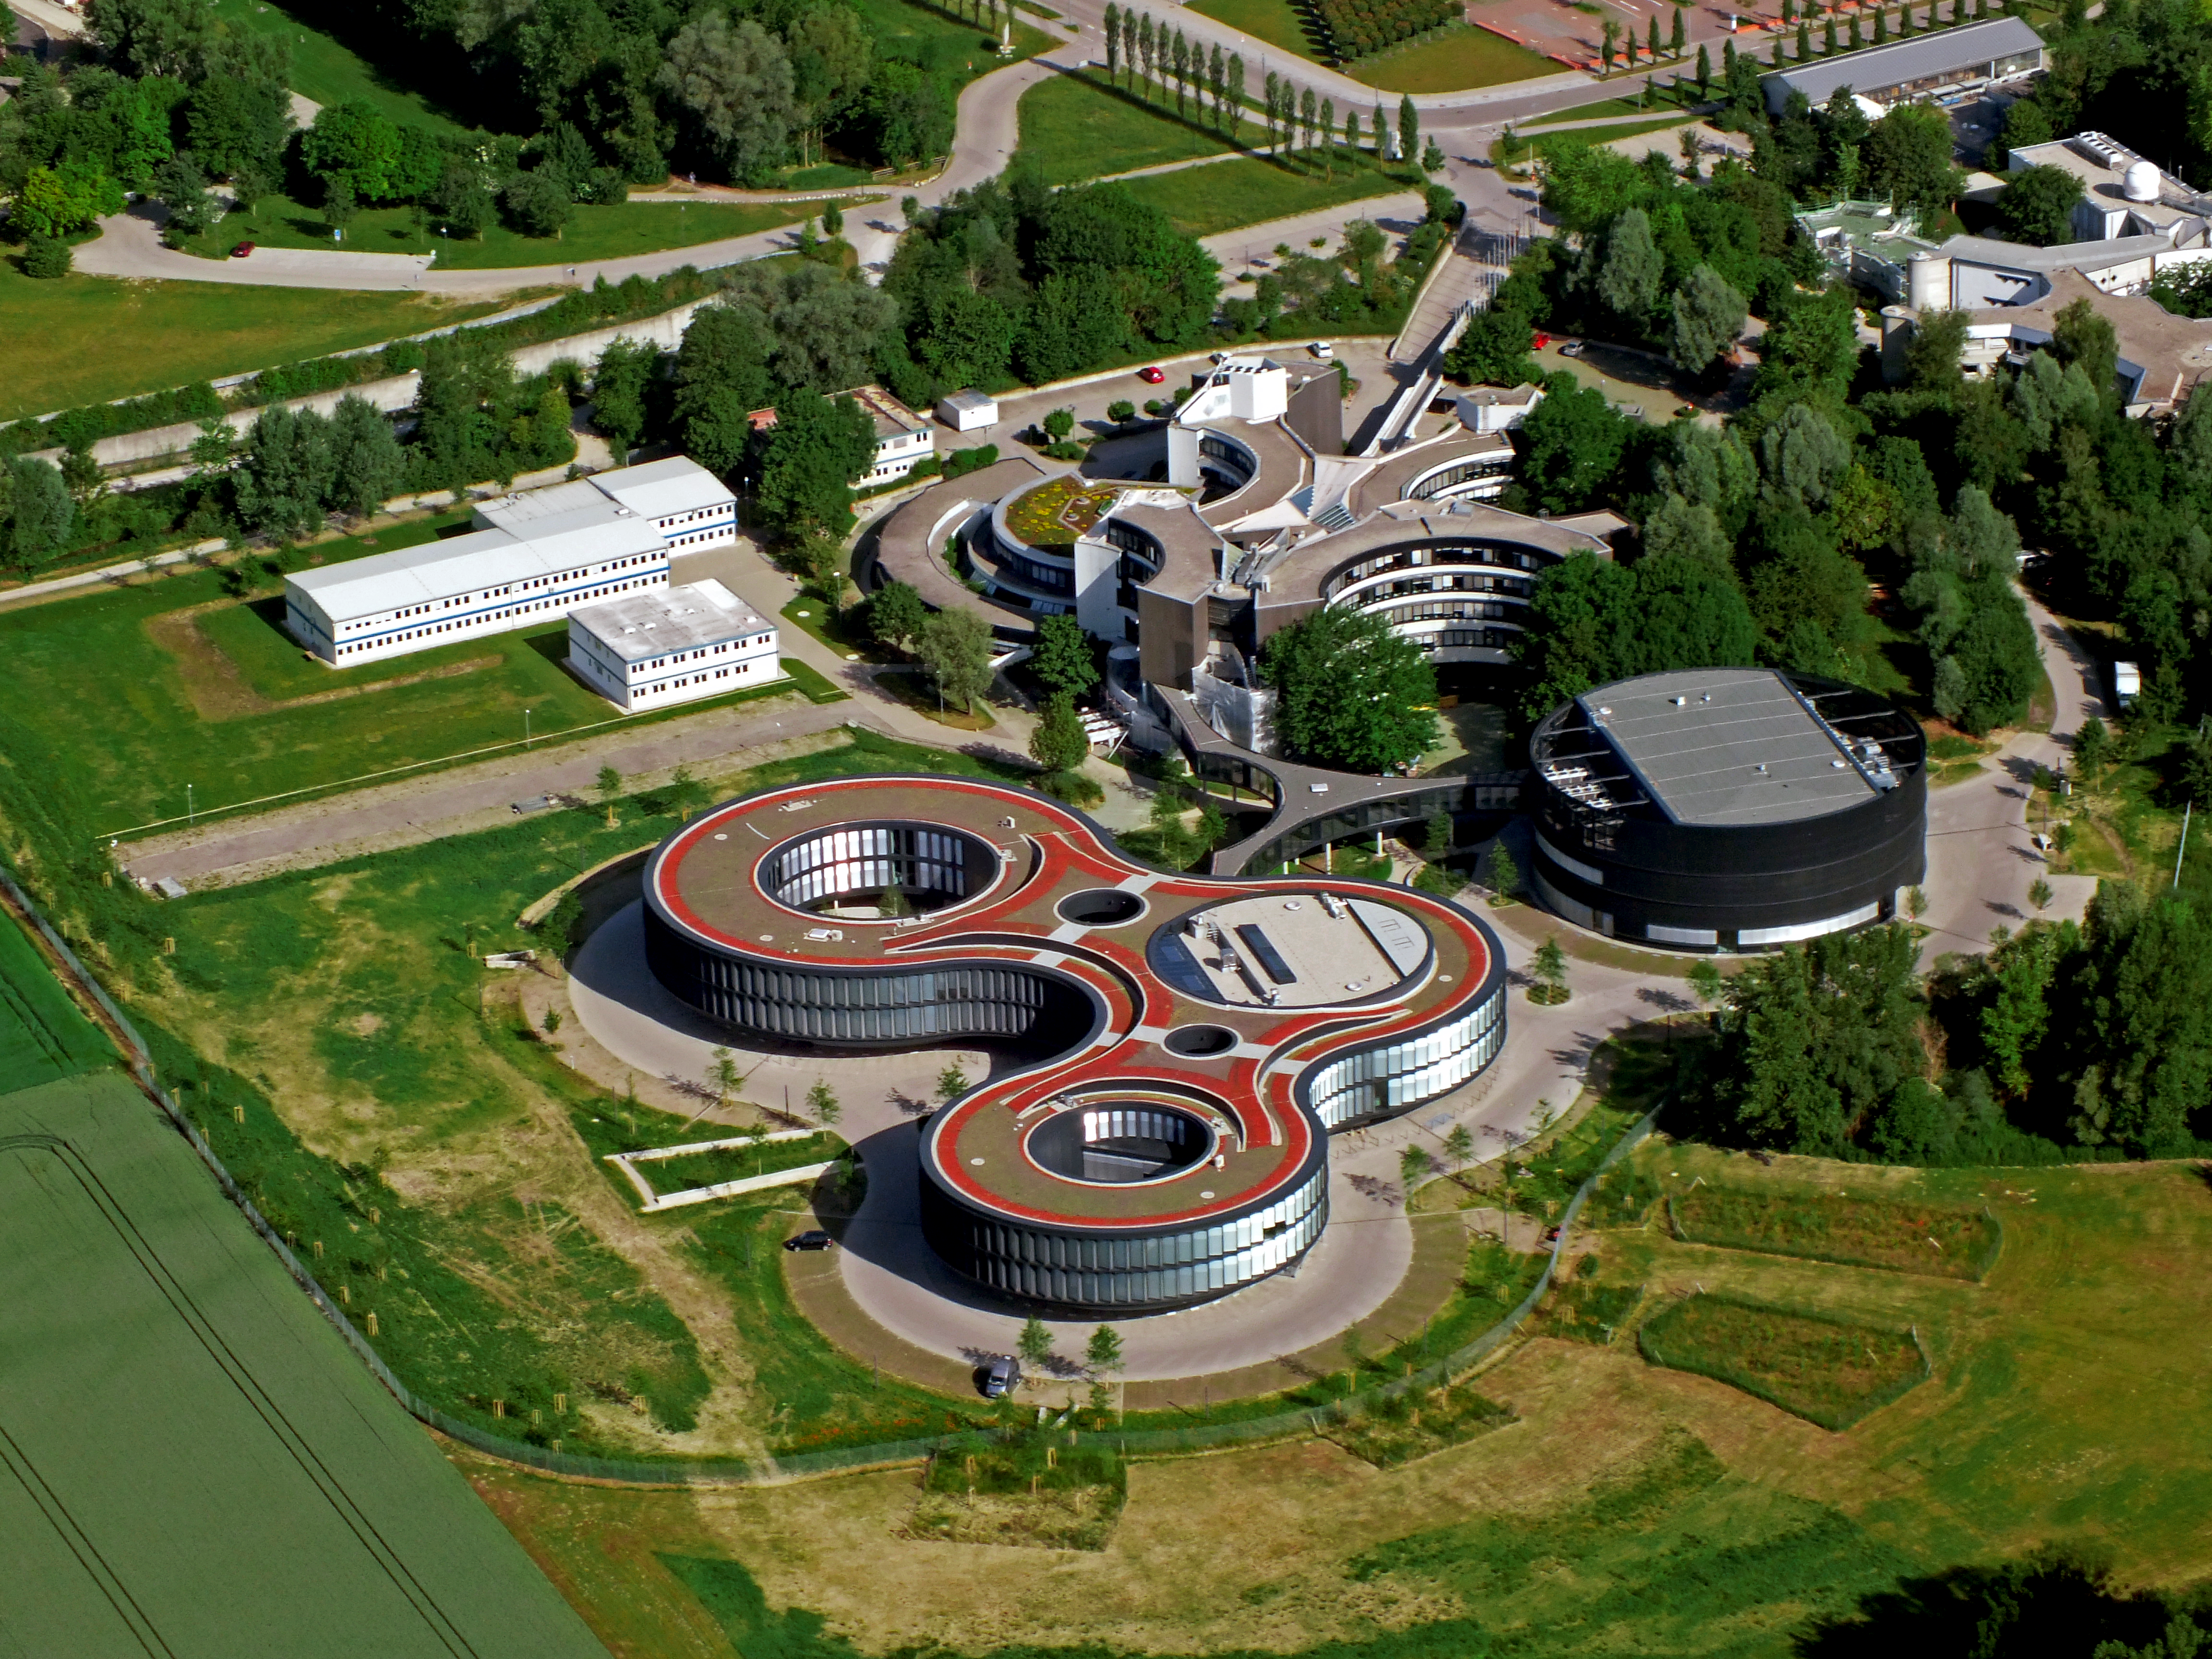

Aerial view of the ESO Headquarters

The ESO Headquarters in Garching, Germany, seen from above. The old headquarters, the extension offices and the new technical building are all visible. The place which now hosts the white barracks on the top left will be the future building site of the ESO Supernova Planetarium & Visitor Centre.

Credit: ESO/E. Graf